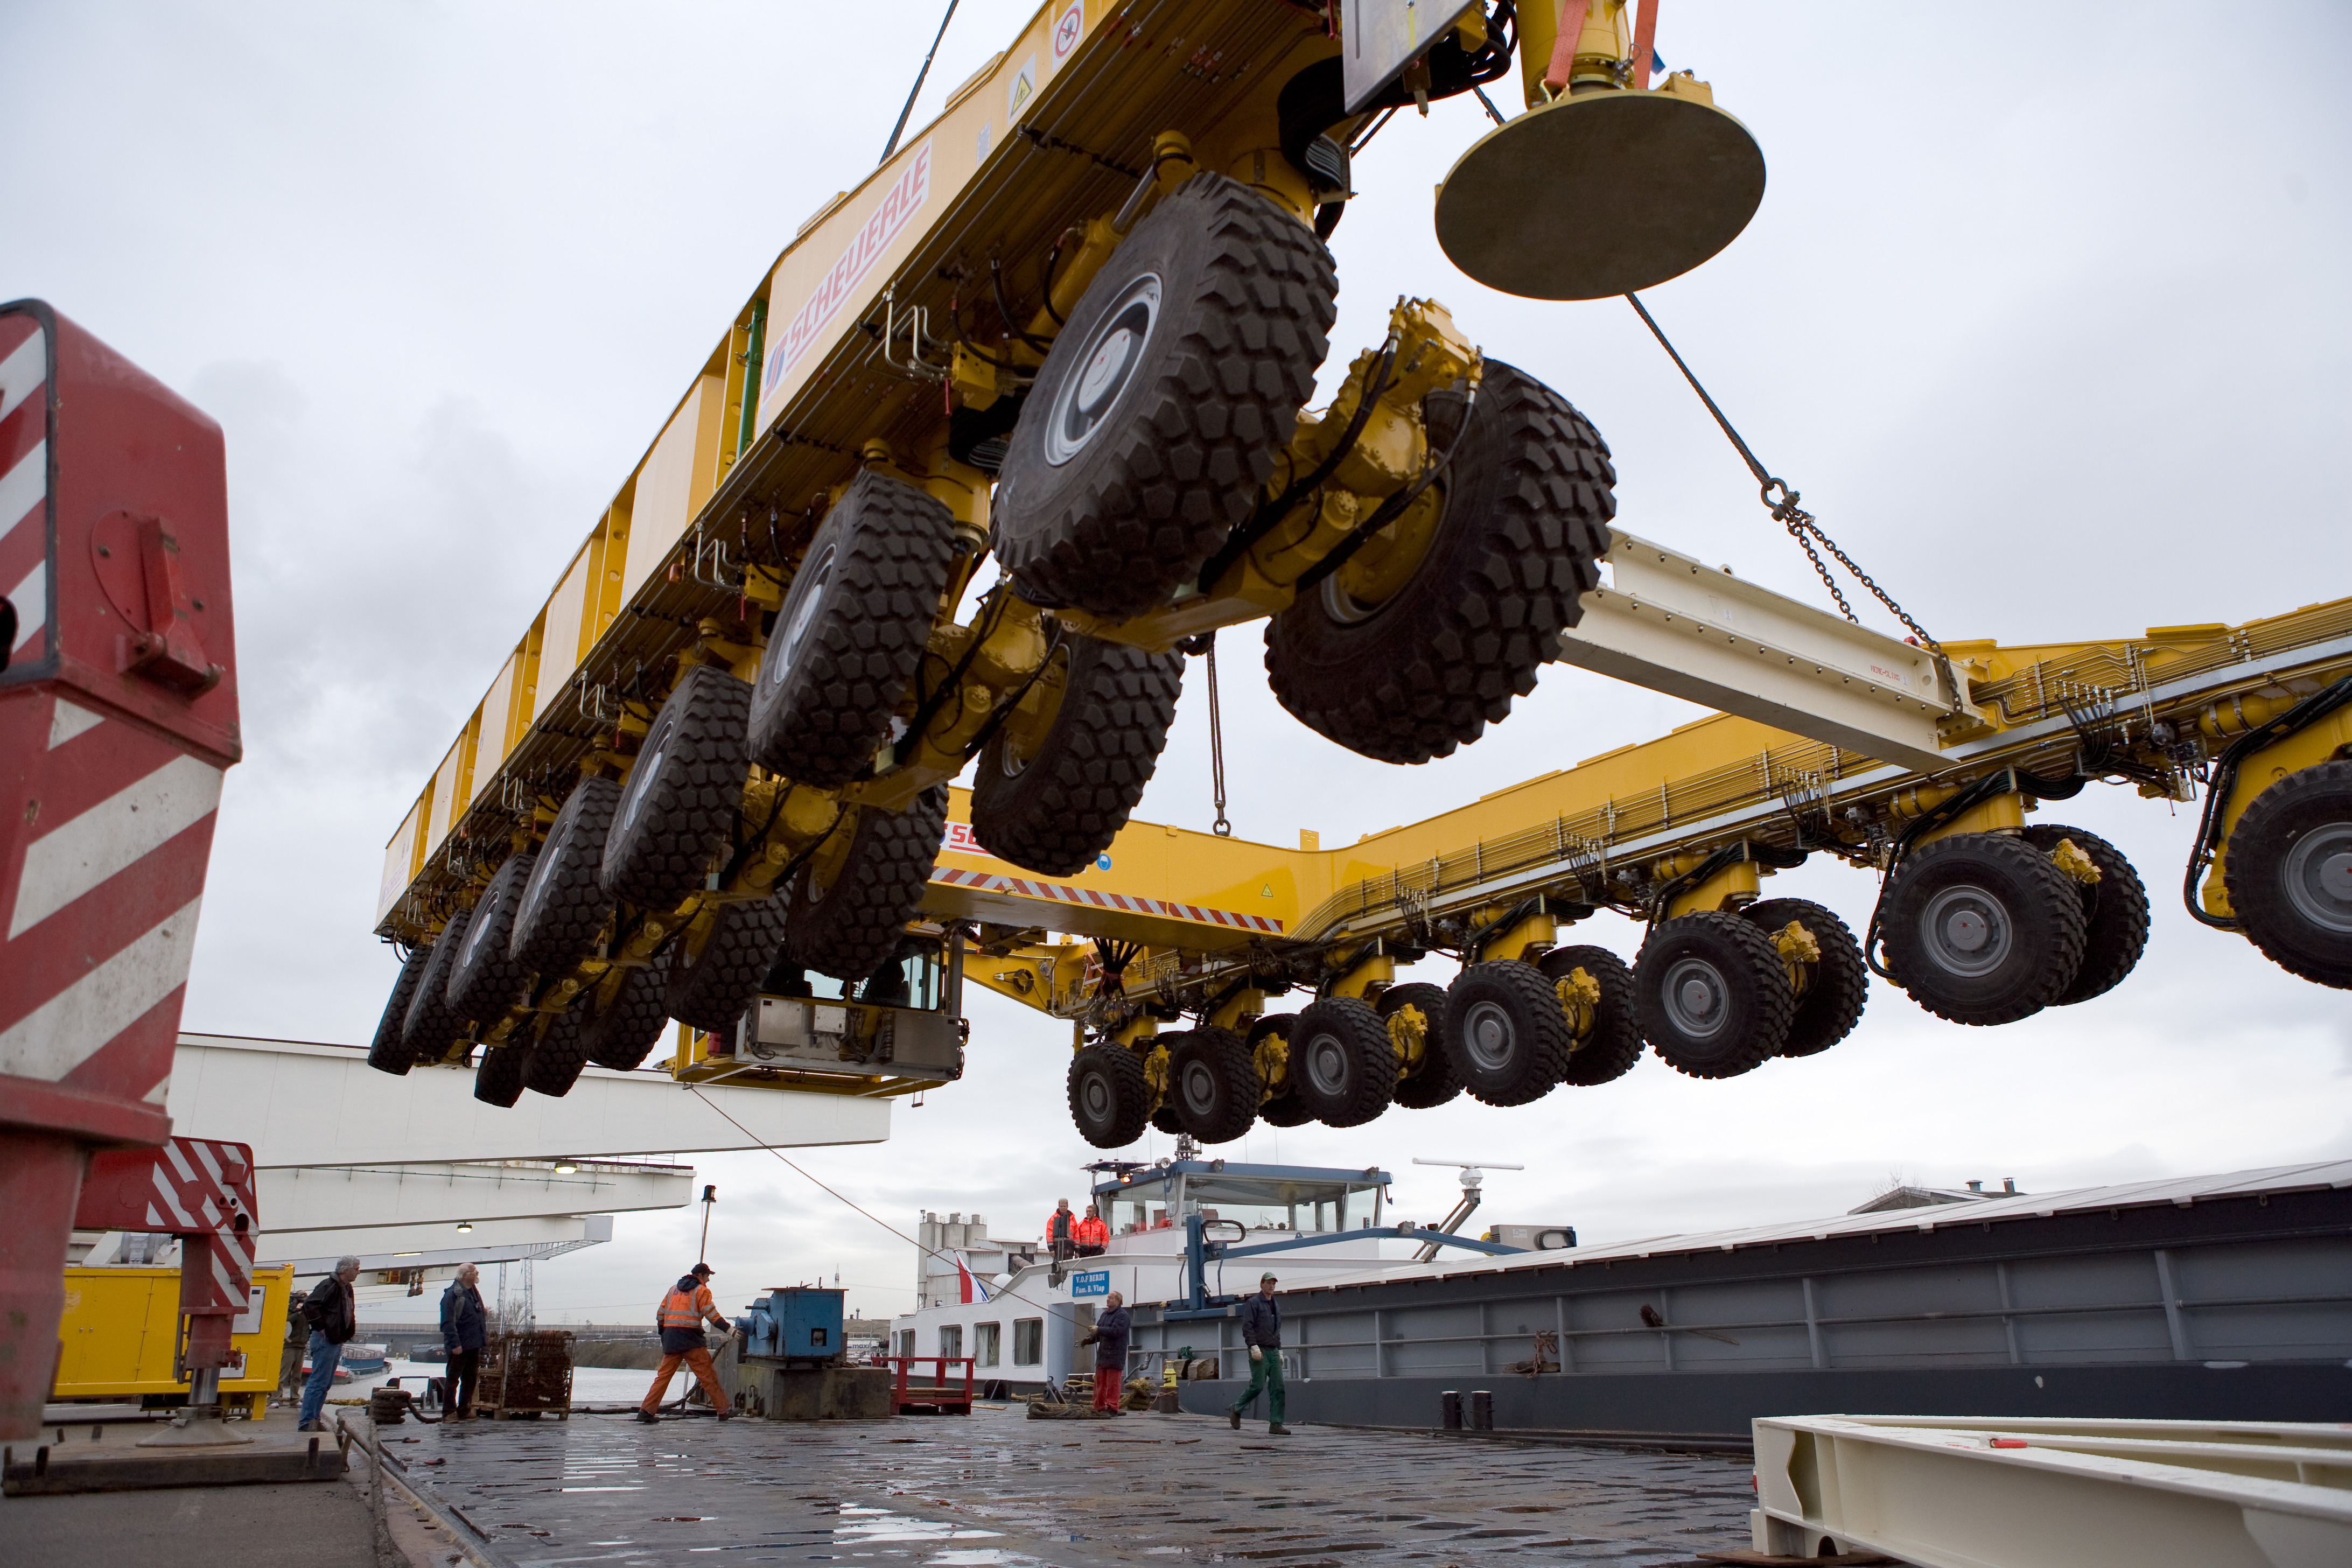

ALMA transporter loading

On December 3 and 4 - 2007, the two ALMA antenna transporters, Otto and Lore, were being loaded onto a barge on the Neckar at Heilbronn harbour (Germany) to start their long journey to Chile. From there, they will travel to Antwerpen (Belgium) and then put onto a ship towards the port of Mejillones, in the north of Chile, to finally reach the ALMA base, close to San Pedro de Atacama. The ALMA antenna transporters are each 20 meter long, 10 meter wide and 6 meter high, and weigh 130 tonnes. They will be able to transport a 115-tonne antenna and set it down on a concrete pad within millimeters of a prescribed position. Image taken in December 2007.

Credit: ALMA (ESO/NAOJ/NRAO)